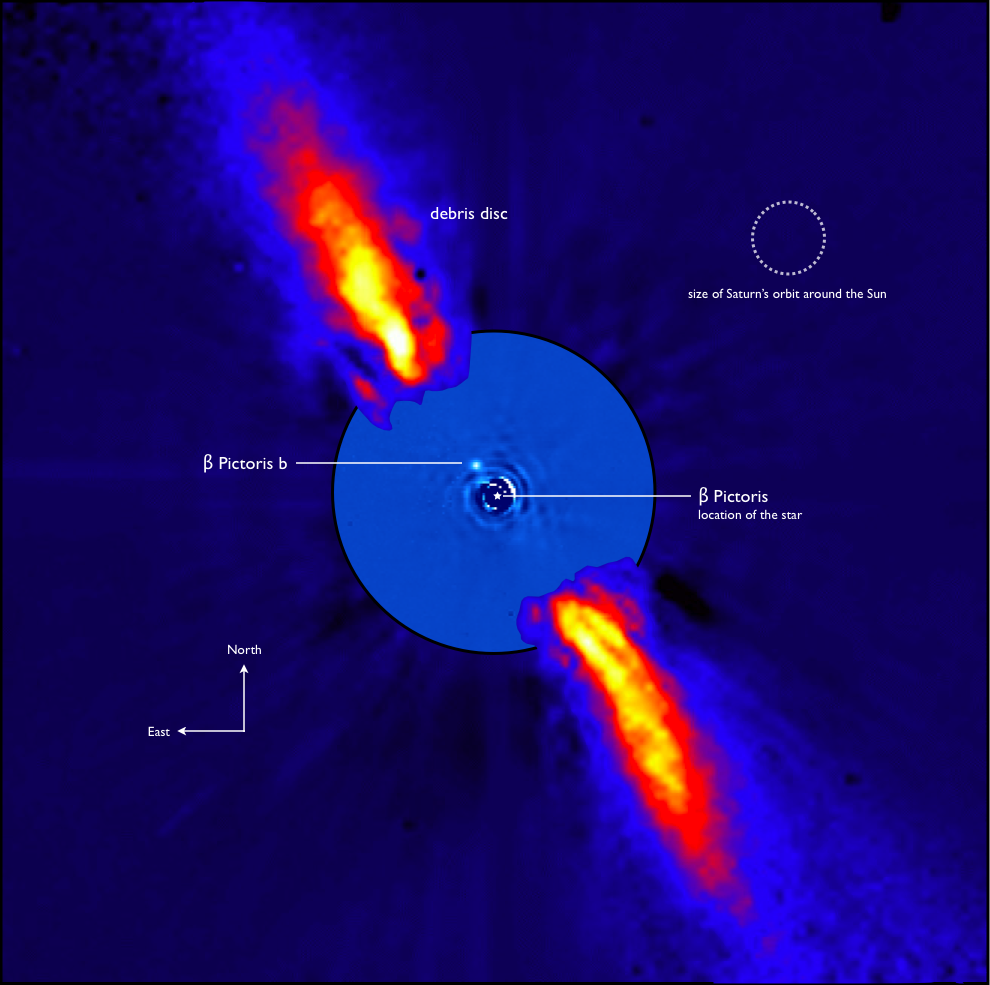

Beta Pictoris as seen in infrared light - annotated

This composite image represents the close environment of Beta Pictoris as seen in near infrared light. This very faint environment is revealed after a very careful subtraction of the much brighter stellar halo. The outer part of the image shows the reflected light on the dust disc, as observed in 1996 with the ADONIS instrument on ESO's 3.6 m telescope; the inner part is the innermost part of the system, as seen at 3.6 microns with NACO on the Very Large Telescope. The newly detected source is more than 1000 times fainter than Beta Pictoris, aligned with the disc, at a projected distance of 8 times the Earth-Sun distance. Both parts of the image were obtained on ESO telescopes equipped with adaptive optics.

Credit: ESO/A.-M. Lagrange et al.